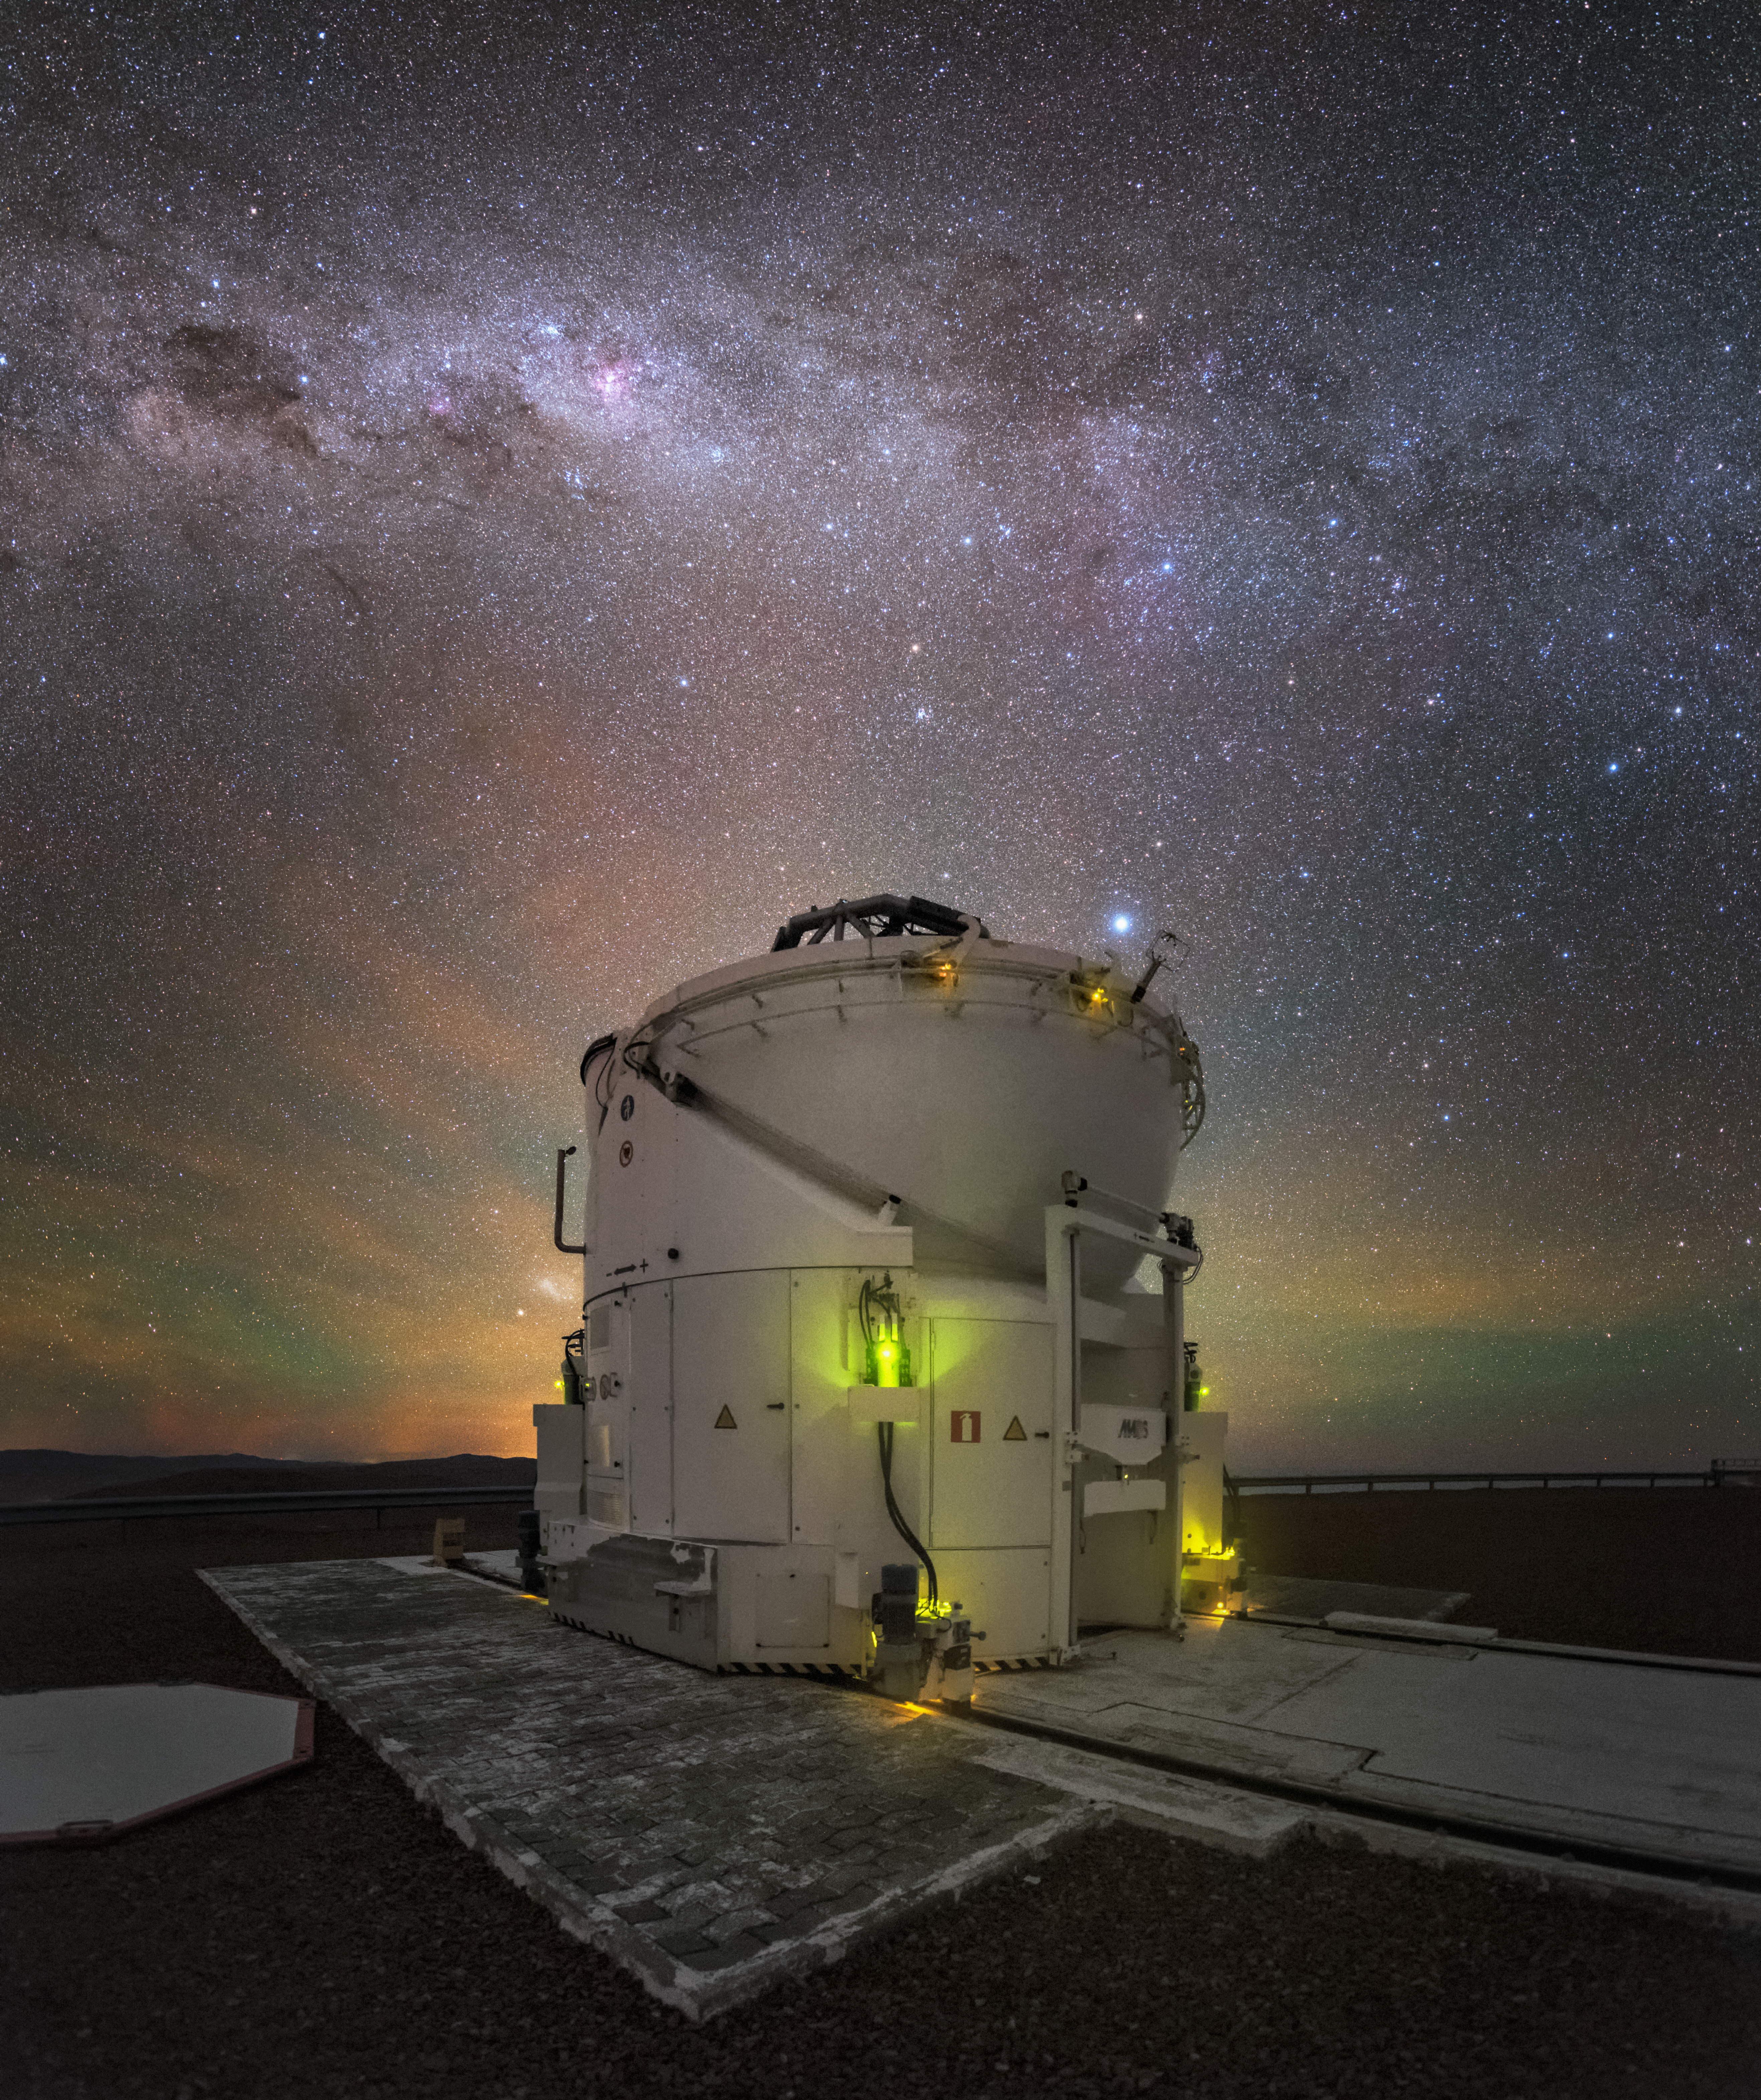

When Light Collides

This Picture of the Week captures the skies above ESO’s Paranal Observatory ablaze with colour — blues, purples, oranges, greens, yellows and reds all mingle together to create this striking view of the Chilean site. One of the Auxiliary Telescopes (ATs) comprising ESO’s Very Large Telescope (VLT) is visible in the foreground, bathed in an eerie yellow-green glow.

This AT is just one of the VLT’s four 1.8-metre auxiliaries, which also includes four giant 8.2-metre cousins (Unit Telescopes).The ATs are unique; they are self-contained and, depending on the needs of the observing project, can be repositioned in up to 30 different observing locations along a system of tracks. Acting together as the VLT Interferometer (VLTI), they capture light from celestial objects and send it to the same focal point through a system of mirrors housed within underground tunnels, allowing researchers to observe the cosmos in incredible detail.

Comprising eight telescopes in total, the VLT is the world’s most advanced visible-light astronomical observatory. Its magnificent resolution makes it possible to see fine detail on the surface of a star, and even to study the surroundings of a black hole.

Credit: ESO/Y. Beletsky